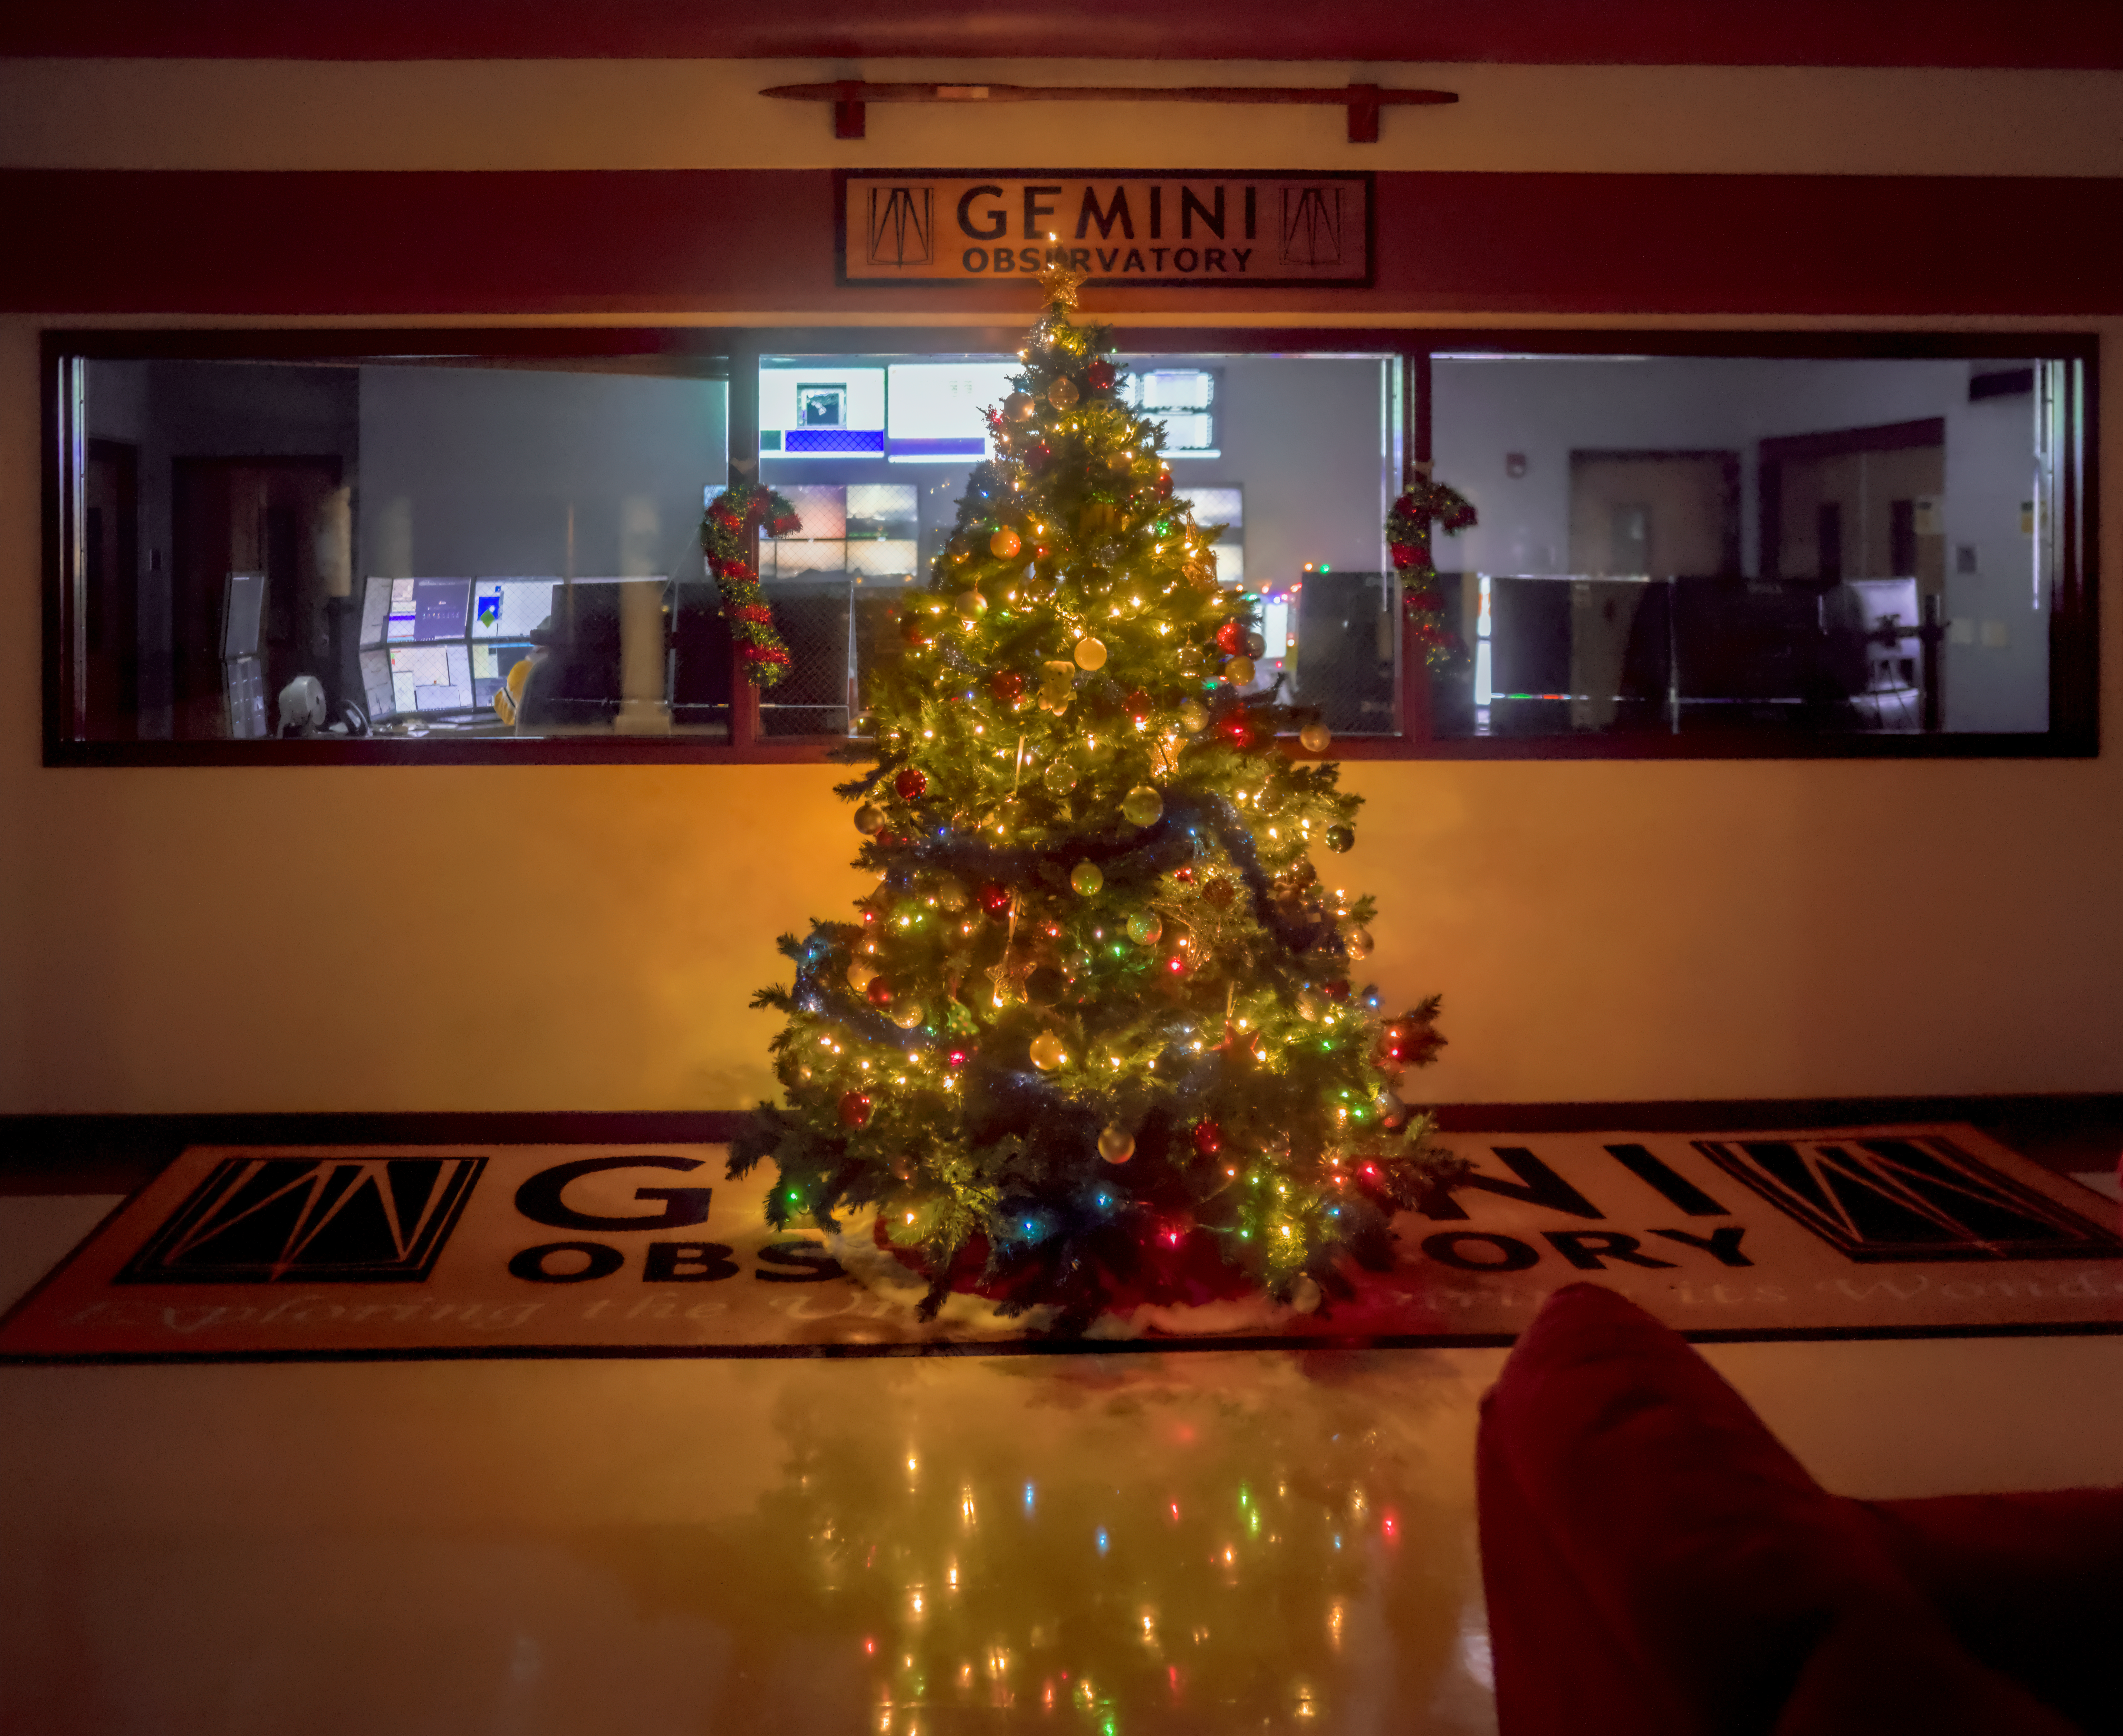

Christmas Tree at Gemini North

A Christmas tree lights up the Hilo Base Facility lobby during the night shift for Gemini North.

Credit: NOIRLab/NSF/AURA